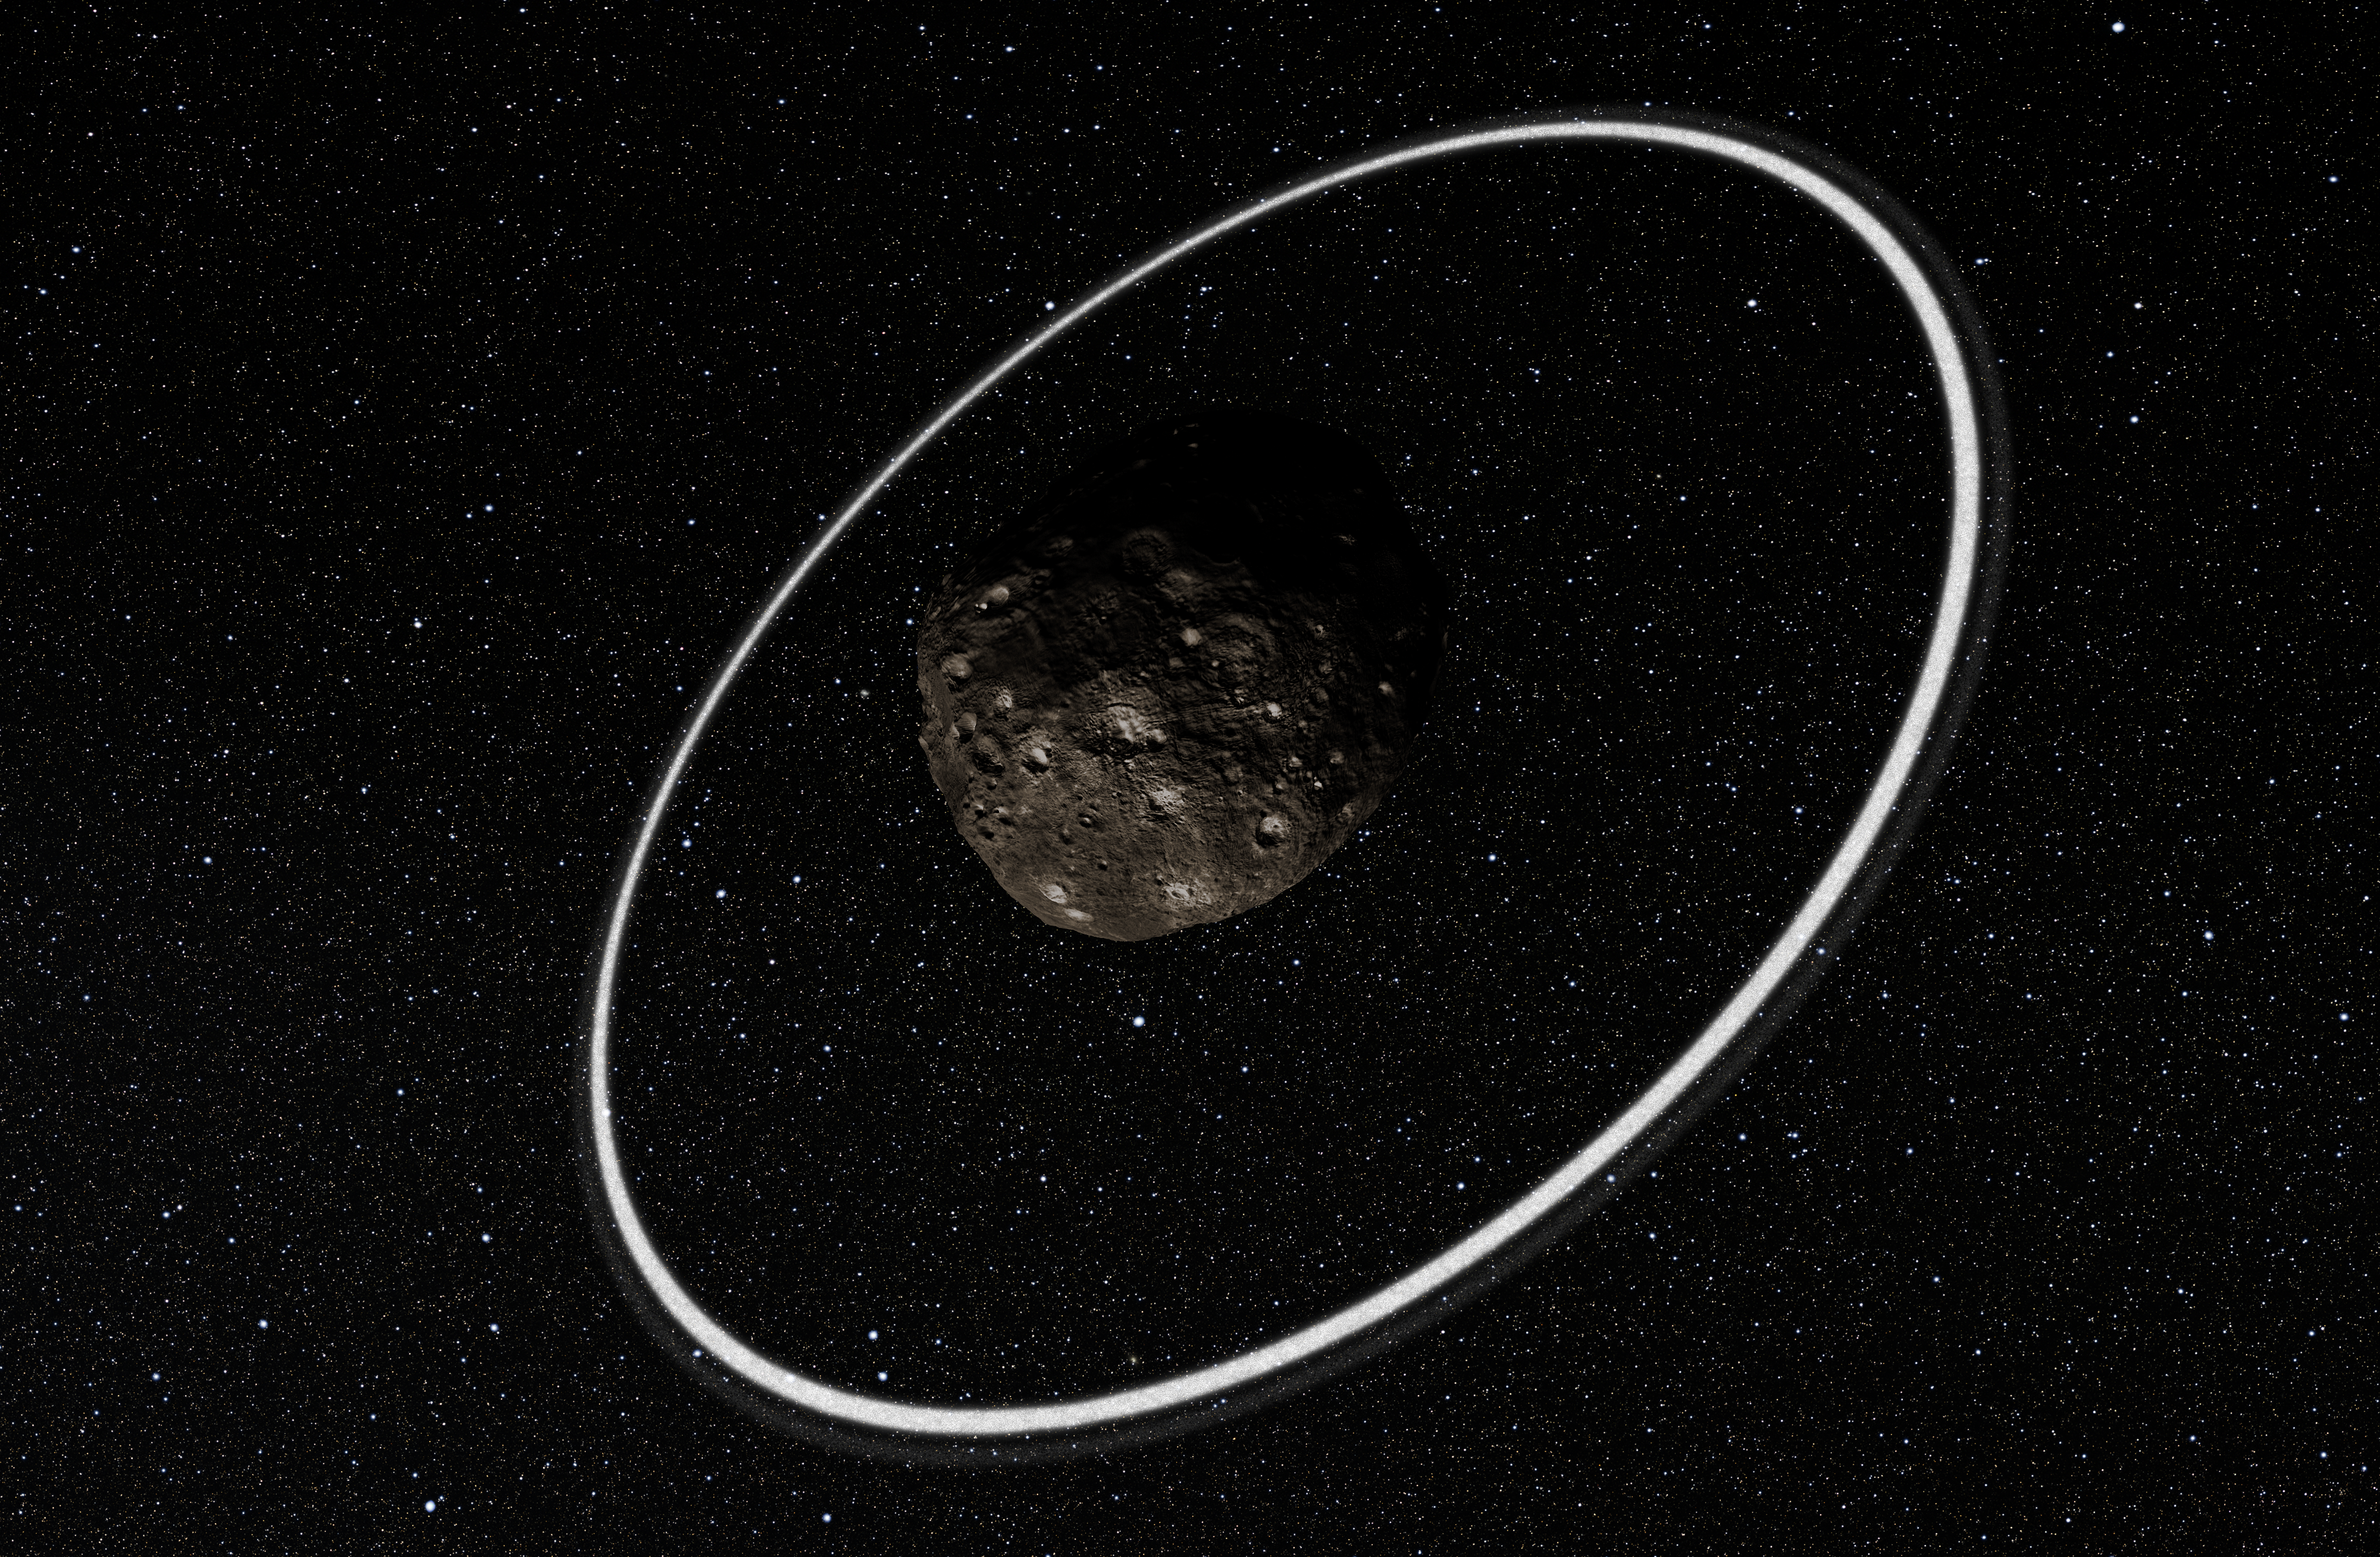

Artist’s impression close-up of the rings around Chariklo

Observations at many sites in South America, including ESO’s La Silla Observatory, have made the surprise discovery that the remote asteroid Chariklo is surrounded by two dense and narrow rings. This is the smallest object by far found to have rings and only the fifth body in the Solar System — after the much larger planets Jupiter, Saturn, Uranus and Neptune — to have this feature. The origin of these rings remains a mystery, but they may be the result of a collision that created a disc of debris.

This artist’s impression shows a close-up of what the rings might look like.

Credit: ESO/L. Calçada/M. Kornmesser/Nick Risinger (skysurvey.org)